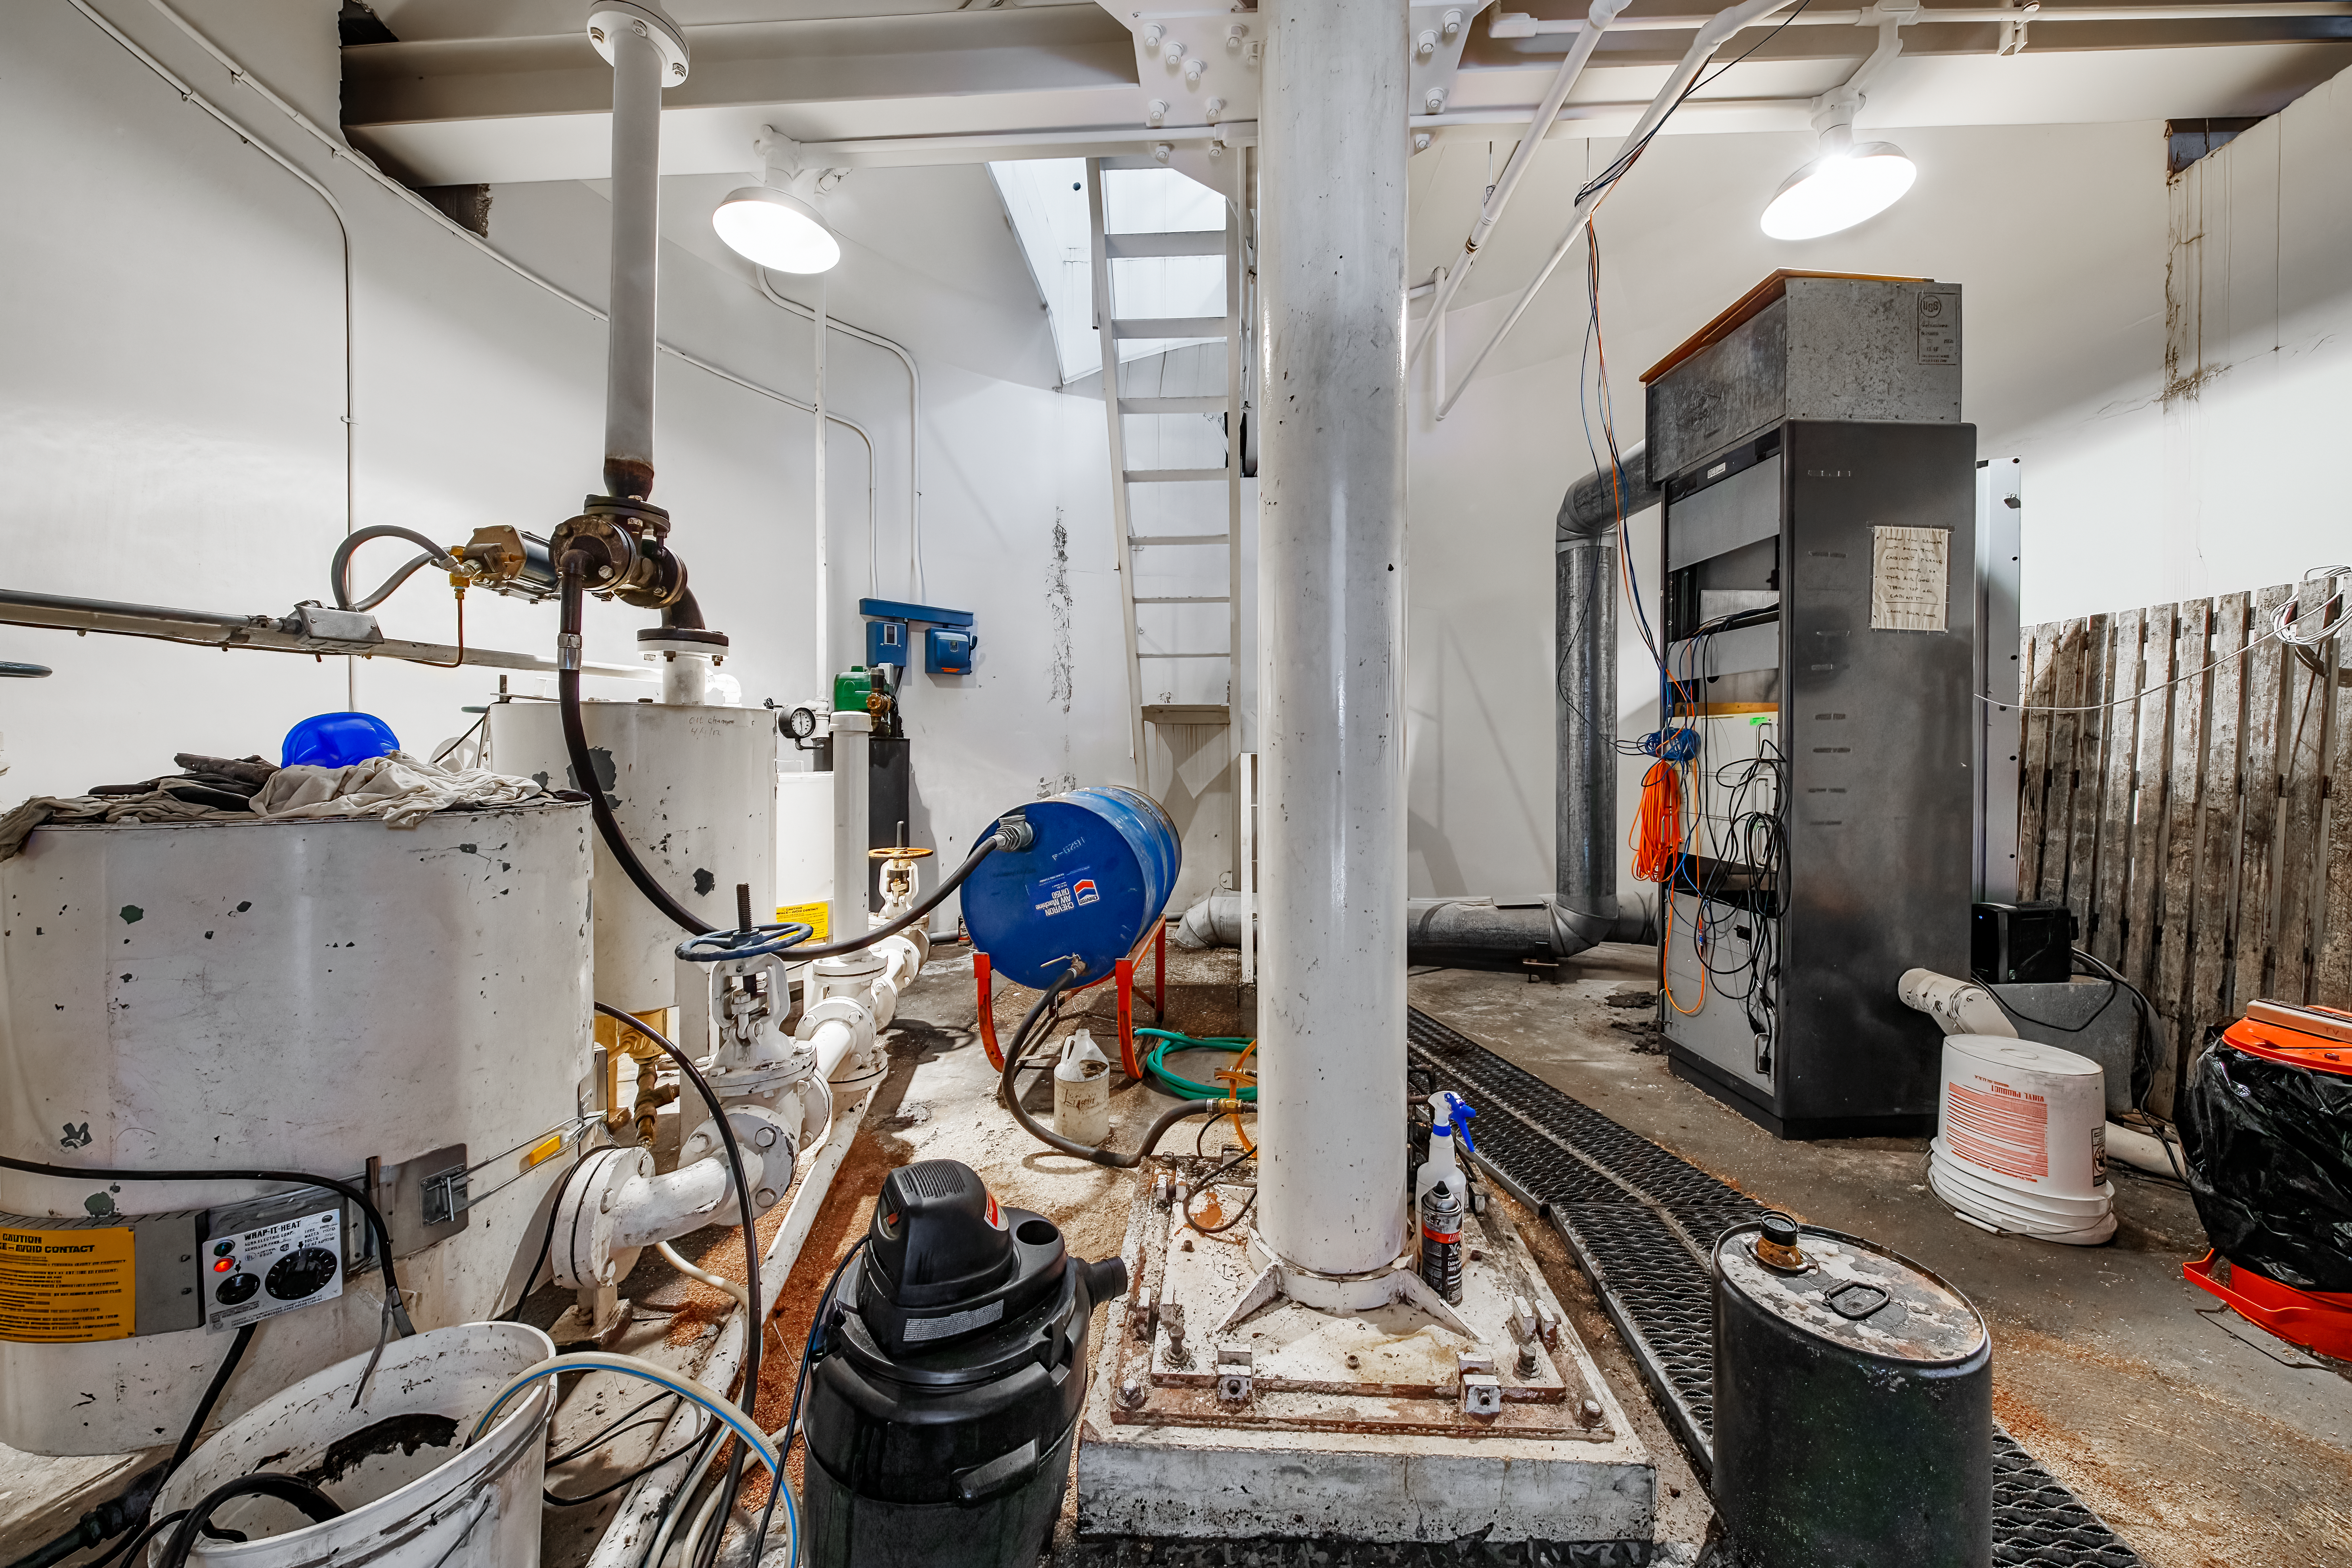

McMath-Pierce Solar Telescope.

A room inside the McMath-Pierce Solar Telescope.

Credit: KPNO/NOIRLab/NSF/AURA/D. Salman